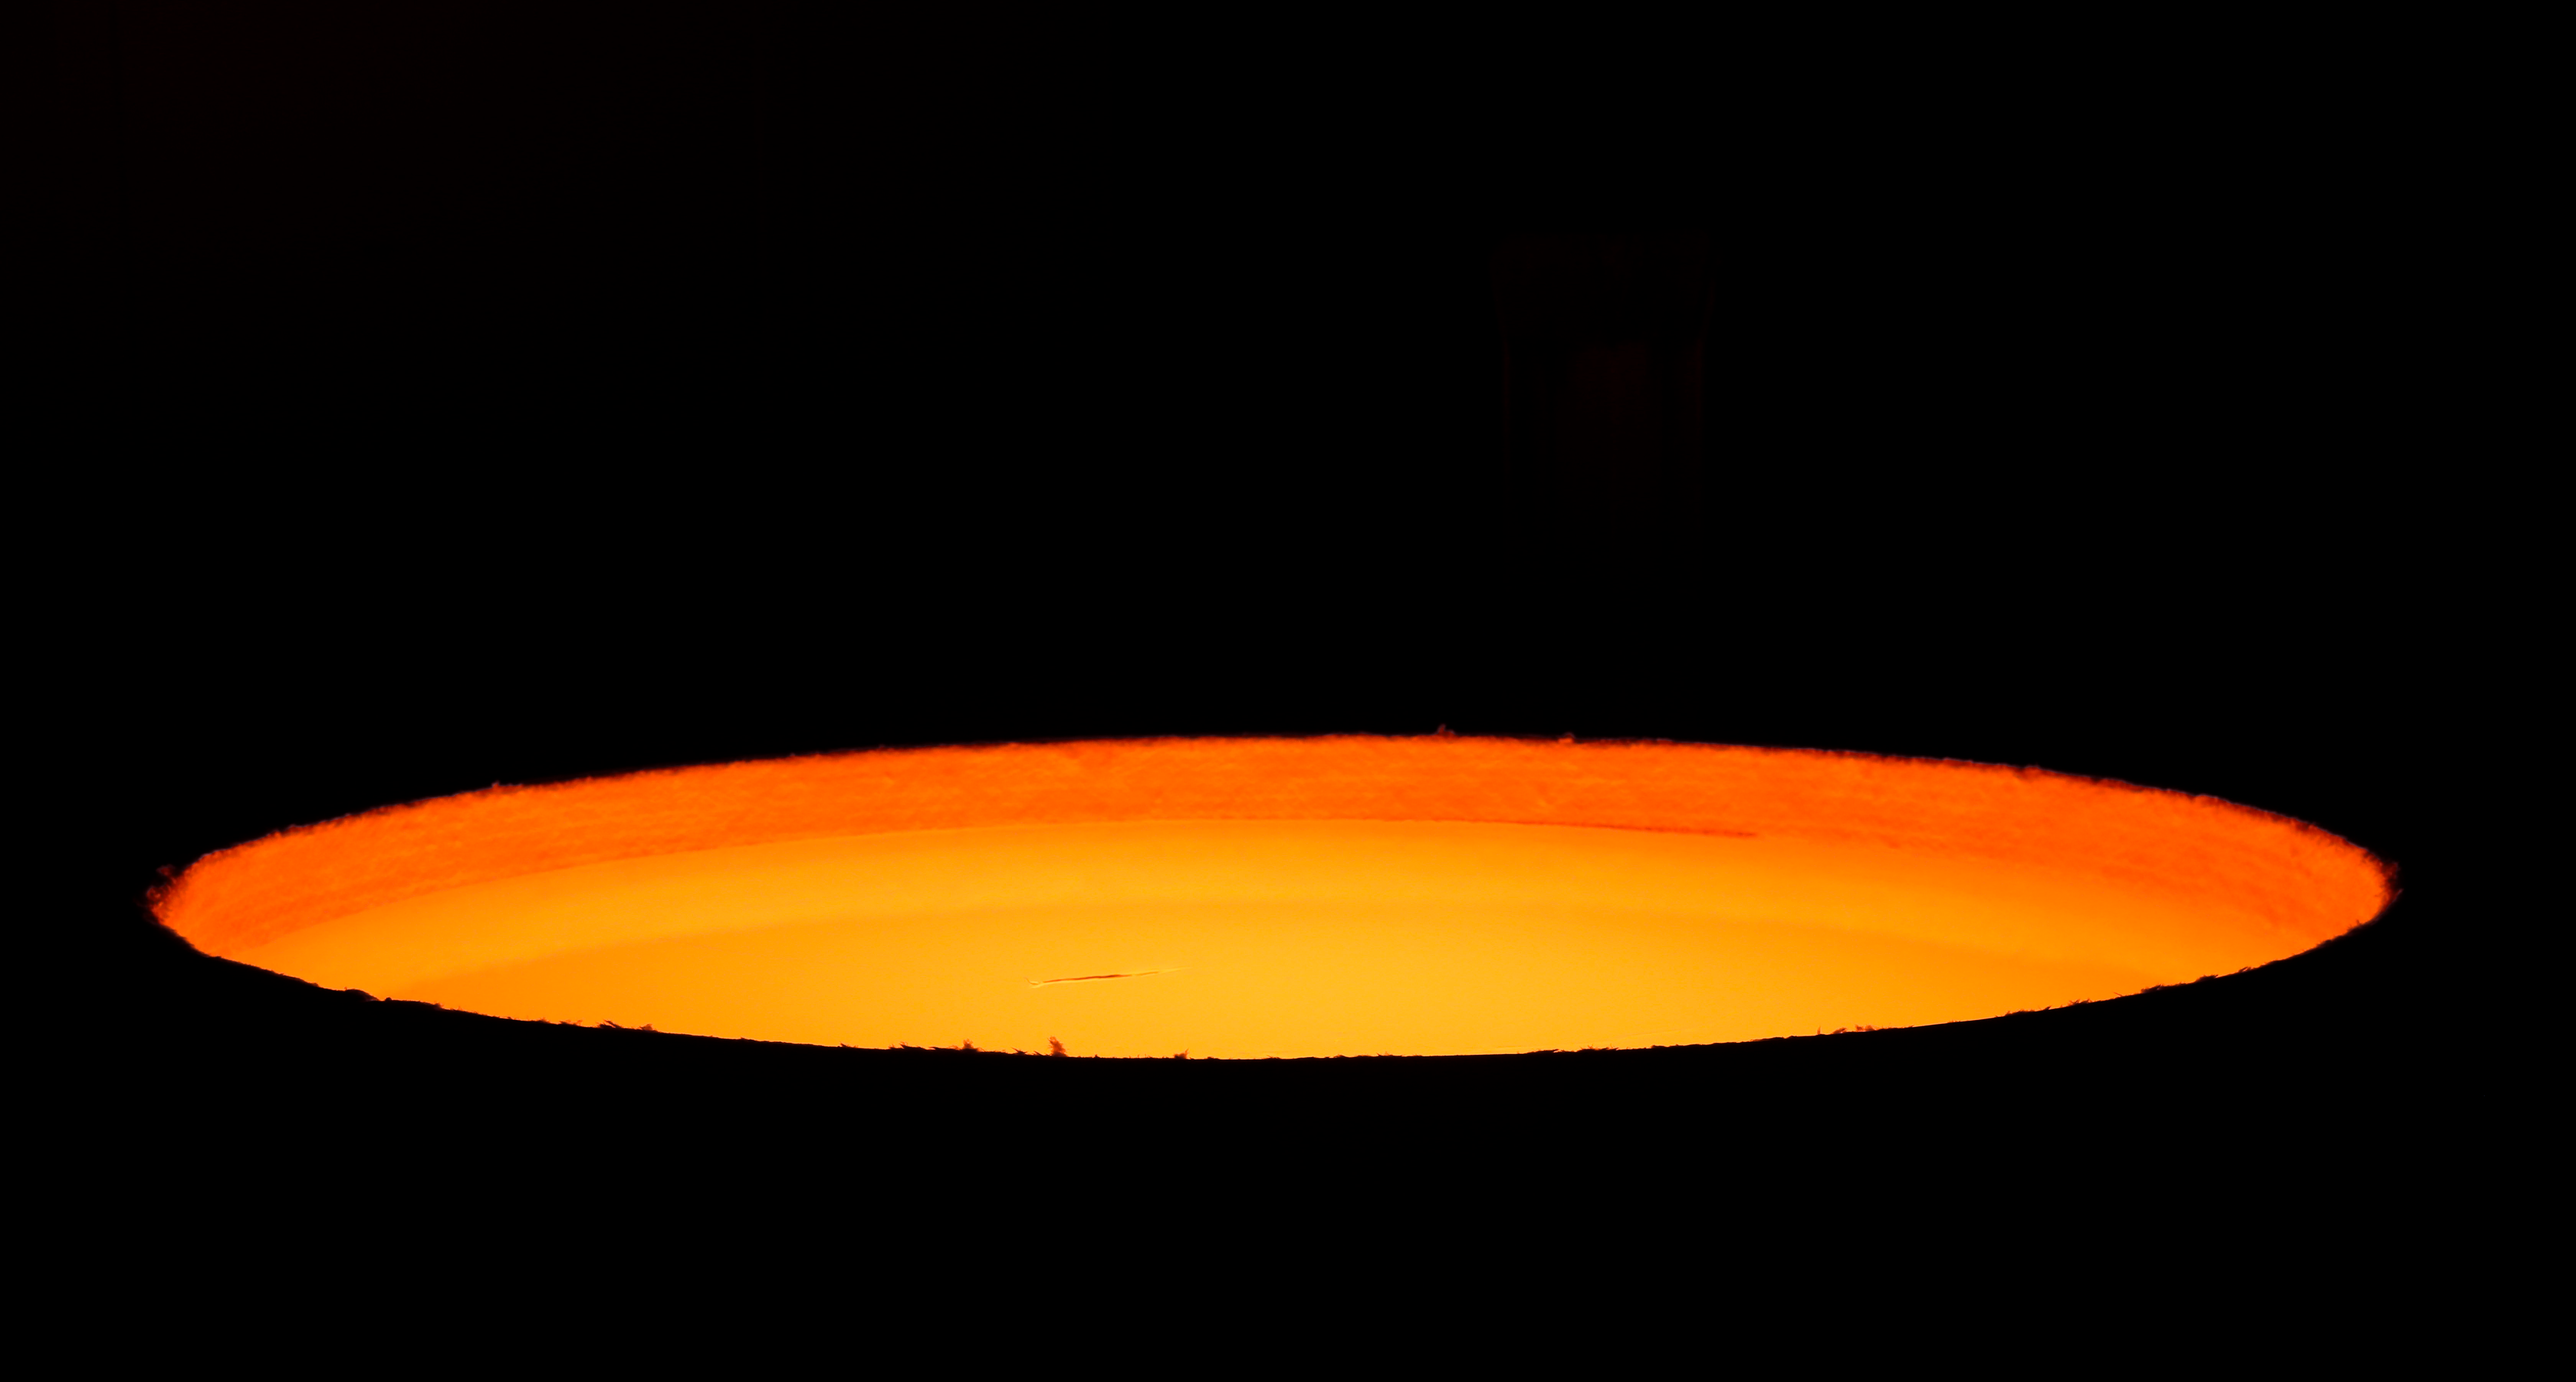

First ELT main mirror segments successfully cast

The first hexagonal segments for the main mirror of ESO’s Extremely Large Telescope (ELT) are shown being successfully cast by the German company SCHOTT at their facility in Mainz. These segments will form parts of the ELT’s 39-metre main mirror, which will have 798 segments in total when completed. The ELT will be the largest optical telescope in the world when it sees first light.

Credit: SCHOTT/ESO